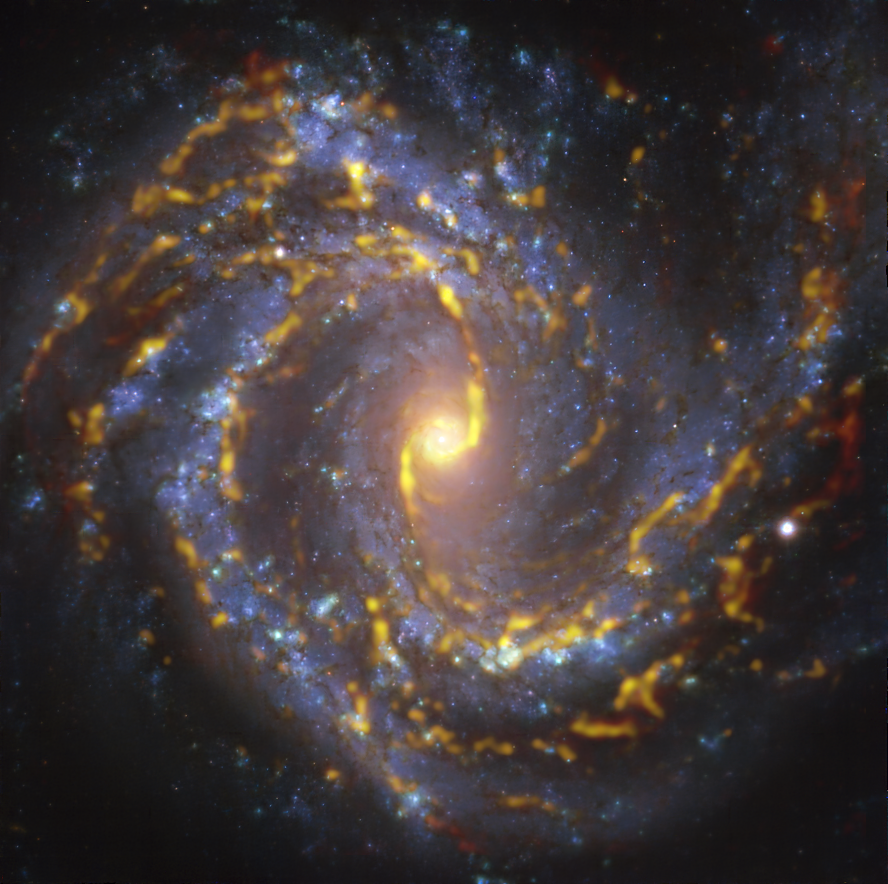

A hypnotising galaxy

Fall deeper into the entrancing NGC 4303, a spiral galaxy located approximately 55 million light-years from Earth in the constellation Virgo. This image combines data taken at radio and visible wavelengths, and is helping astronomers understand how stars form in galaxies.

The hypnotising golden glow drawing you into the image corresponds to clouds of molecular gas, the raw material out of which stars form. The data was taken with the Atacama Large Millimeter/submillimeter Array (ALMA), co-operated by ESO in the Chilean Andes. The blueish regions in the background, on the other hand, were imaged with the Multi-Unit Spectroscopic Explorer (MUSE) instrument on ESO’s Very Large Telescope (VLT), also in Chile, and they reveal already formed stars. By comparing the distribution of gas and stars astronomers are able to study what triggers, enhances or hampers the birth of new stars.

This image is part of the Physics at High Angular resolution in Nearby GalaxieS (PHANGS) project, which is using ground-based and space telescopes to make detailed observations of nearby galaxies across the electromagnetic spectrum

Credit: ESO/ALMA (ESO/NAOJ/NRAO)/PHANGS